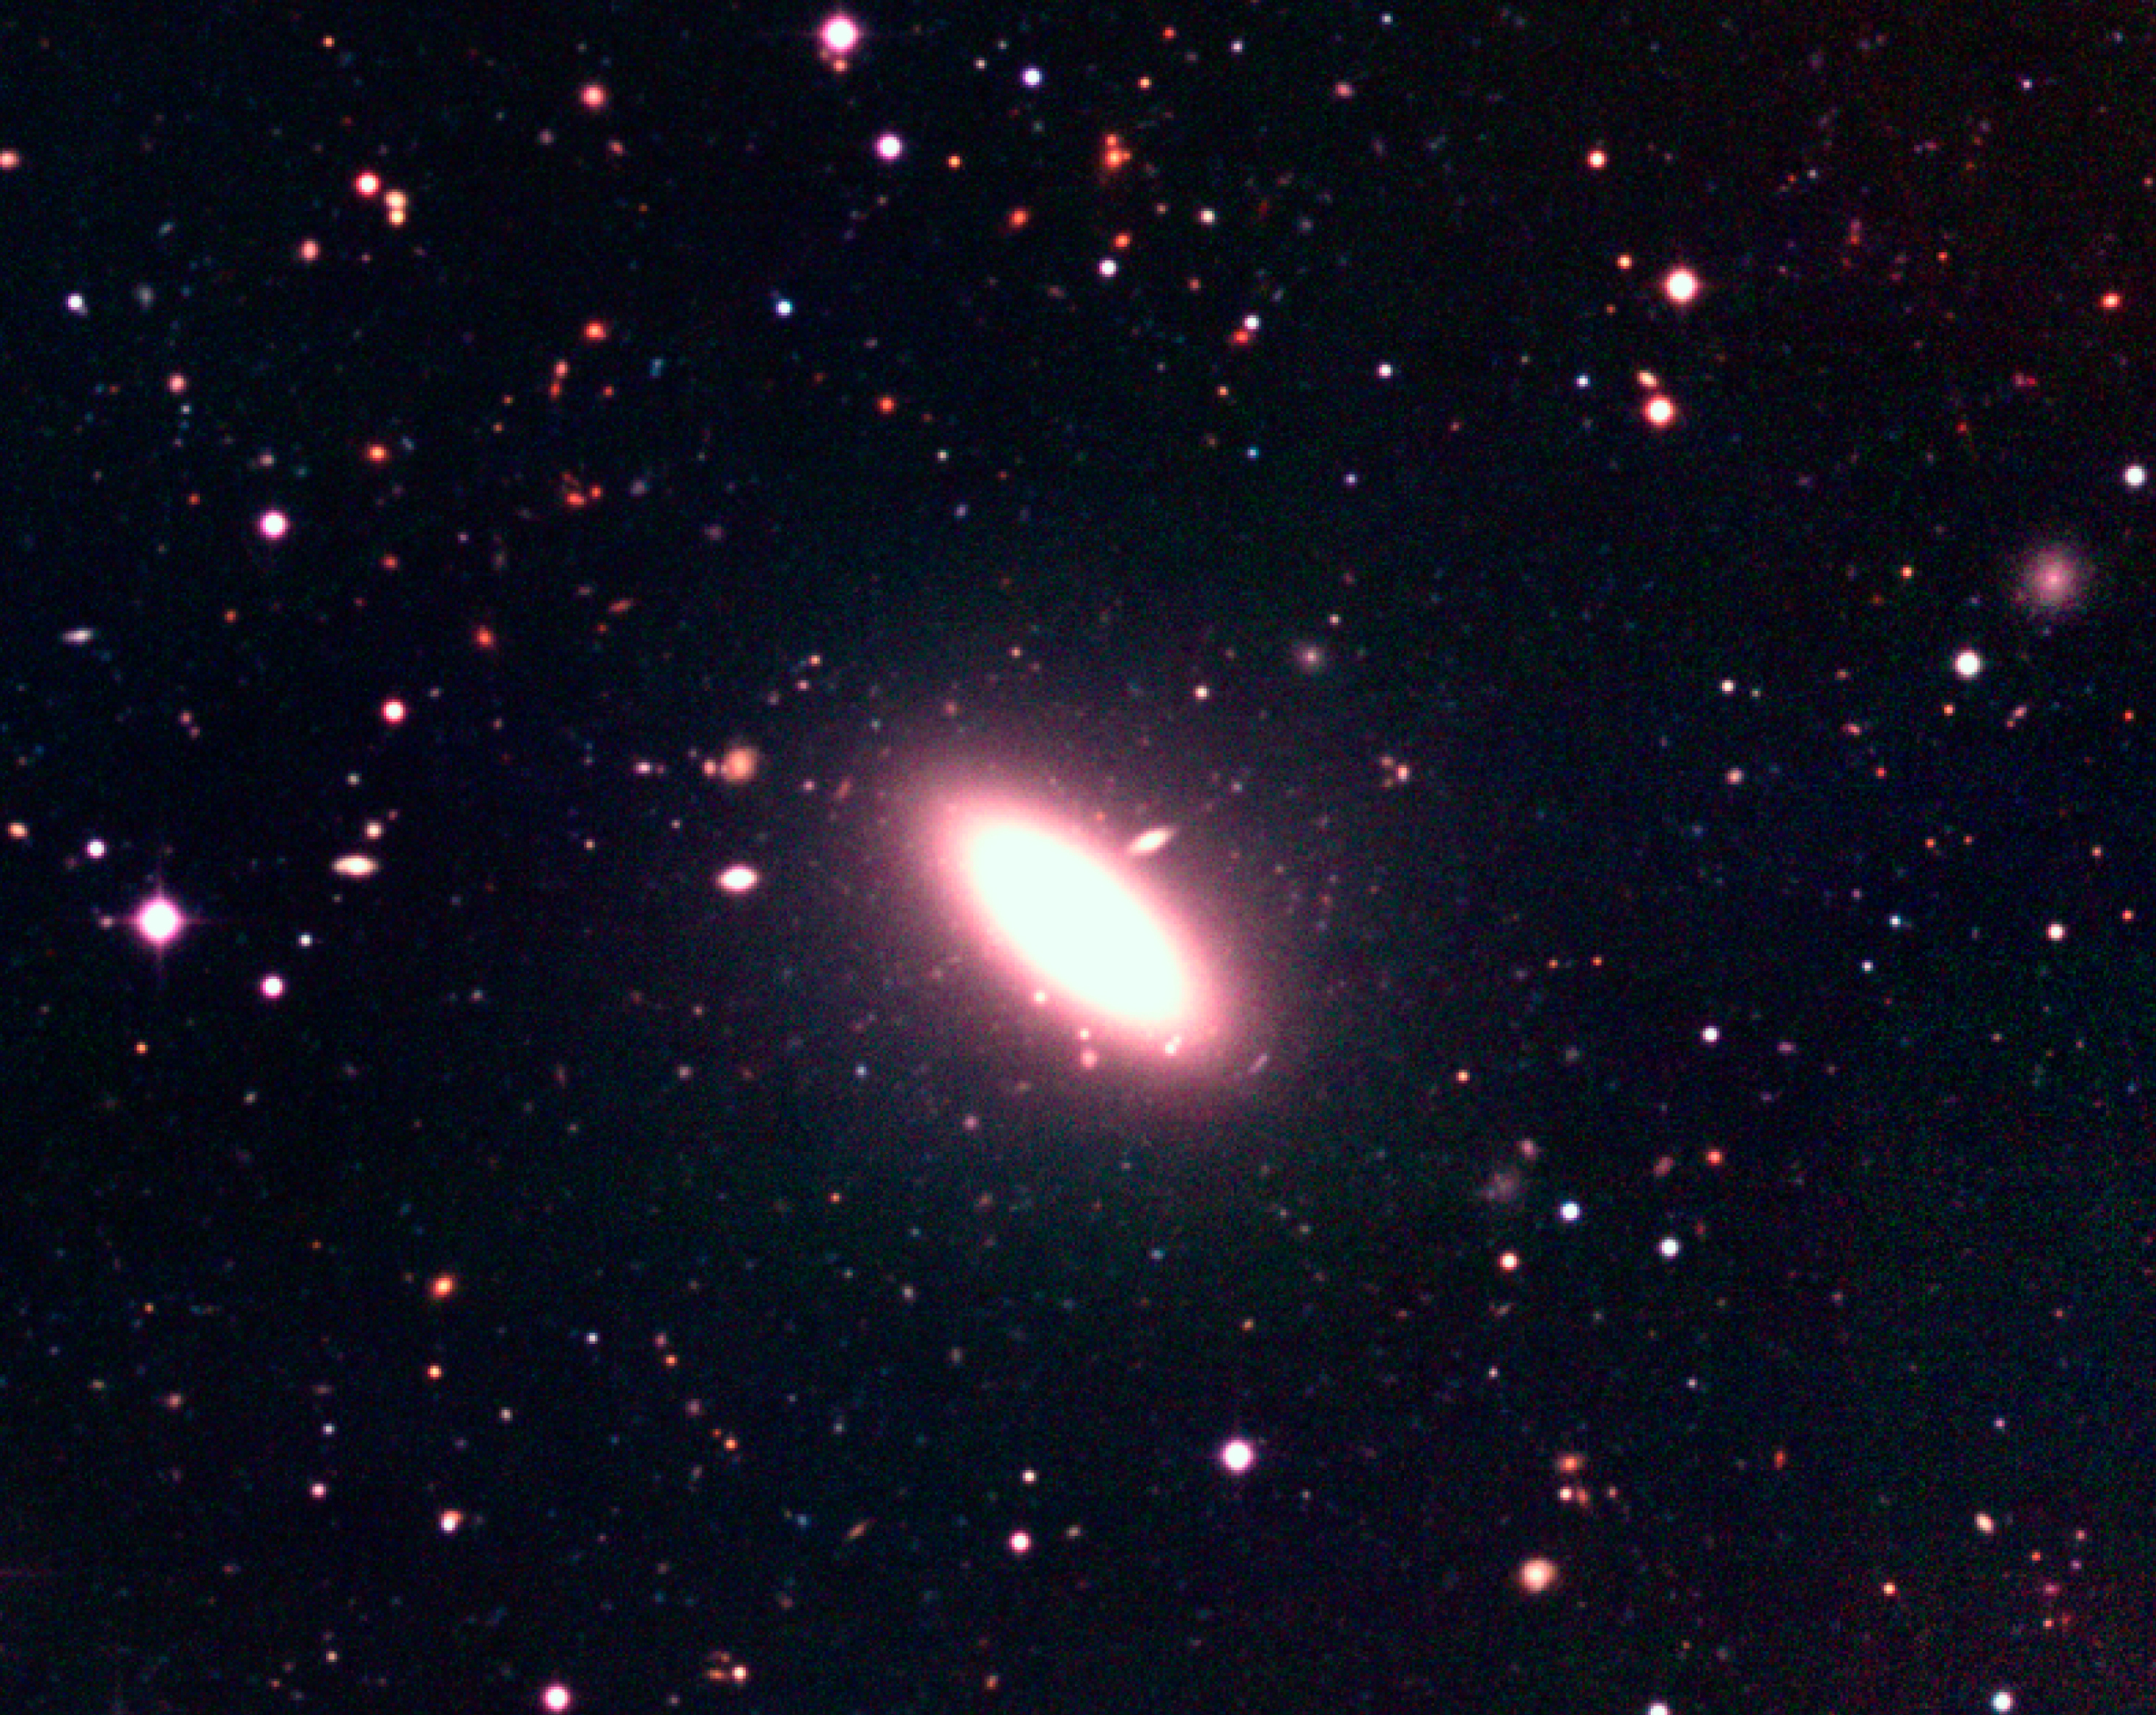

The Capodimonte Deep Field

This image shows an enlargement of an elliptical galaxy that is located to the west (right) in the Capodimonte Deep Field. The numerous tiny objects surrounding the galaxy may be globular clusters. The fuzzy object on the right edge of the field may be a dwarf spheroidal galaxy. The size of the field is about 6 x 5 arcmin 2.

Technical information: this image displays selected areas of the field shown in ESO Press Photo eso0116a at the original WFI scale, hereby also demonstrating the enormous amount of information contained in these wide-field images. North is up and East is left.

Credit: ESO